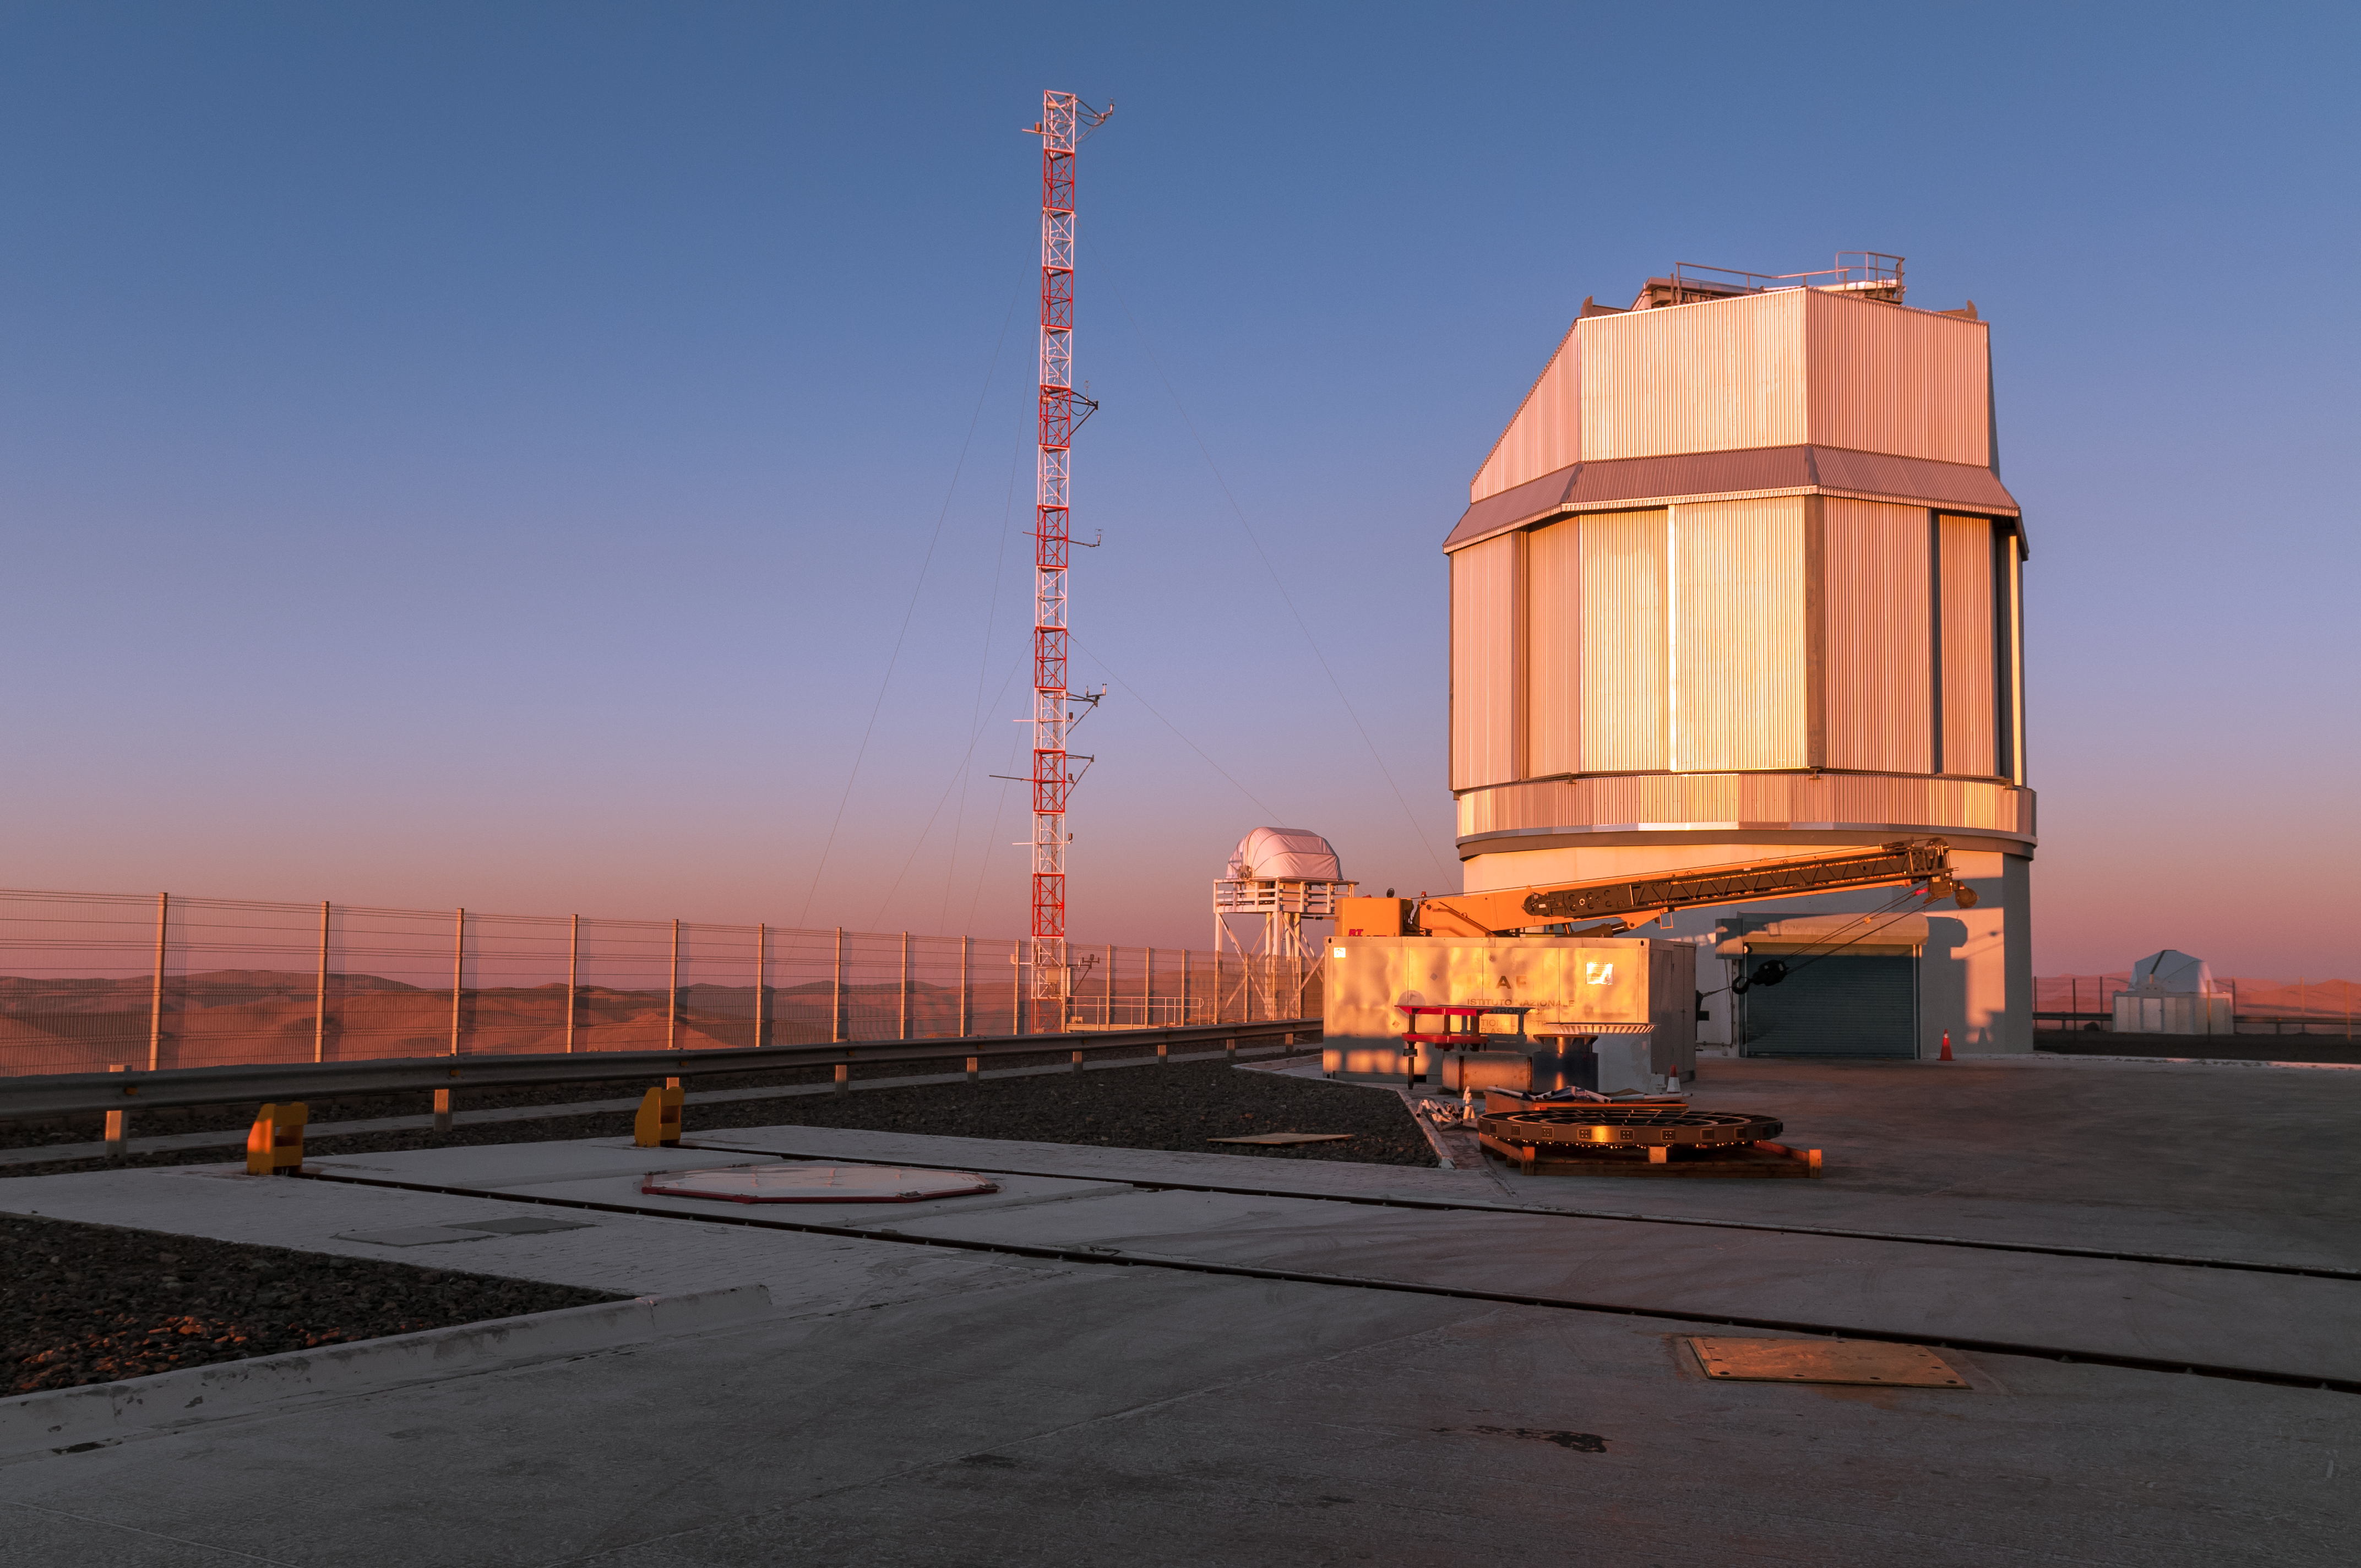

VLT Survey Telescope

The enclosure of the VLT Survey Telescope (VST), located at ESO's Paranal Observatory in northern Chile, is bathed in a warm orange glow from a low-lying Sun. In the foreground, swallowed by shadow, the tracks on which the VLT's Auxiliary Telescopes travel are shown.

Credit: A. Caproni/ESO